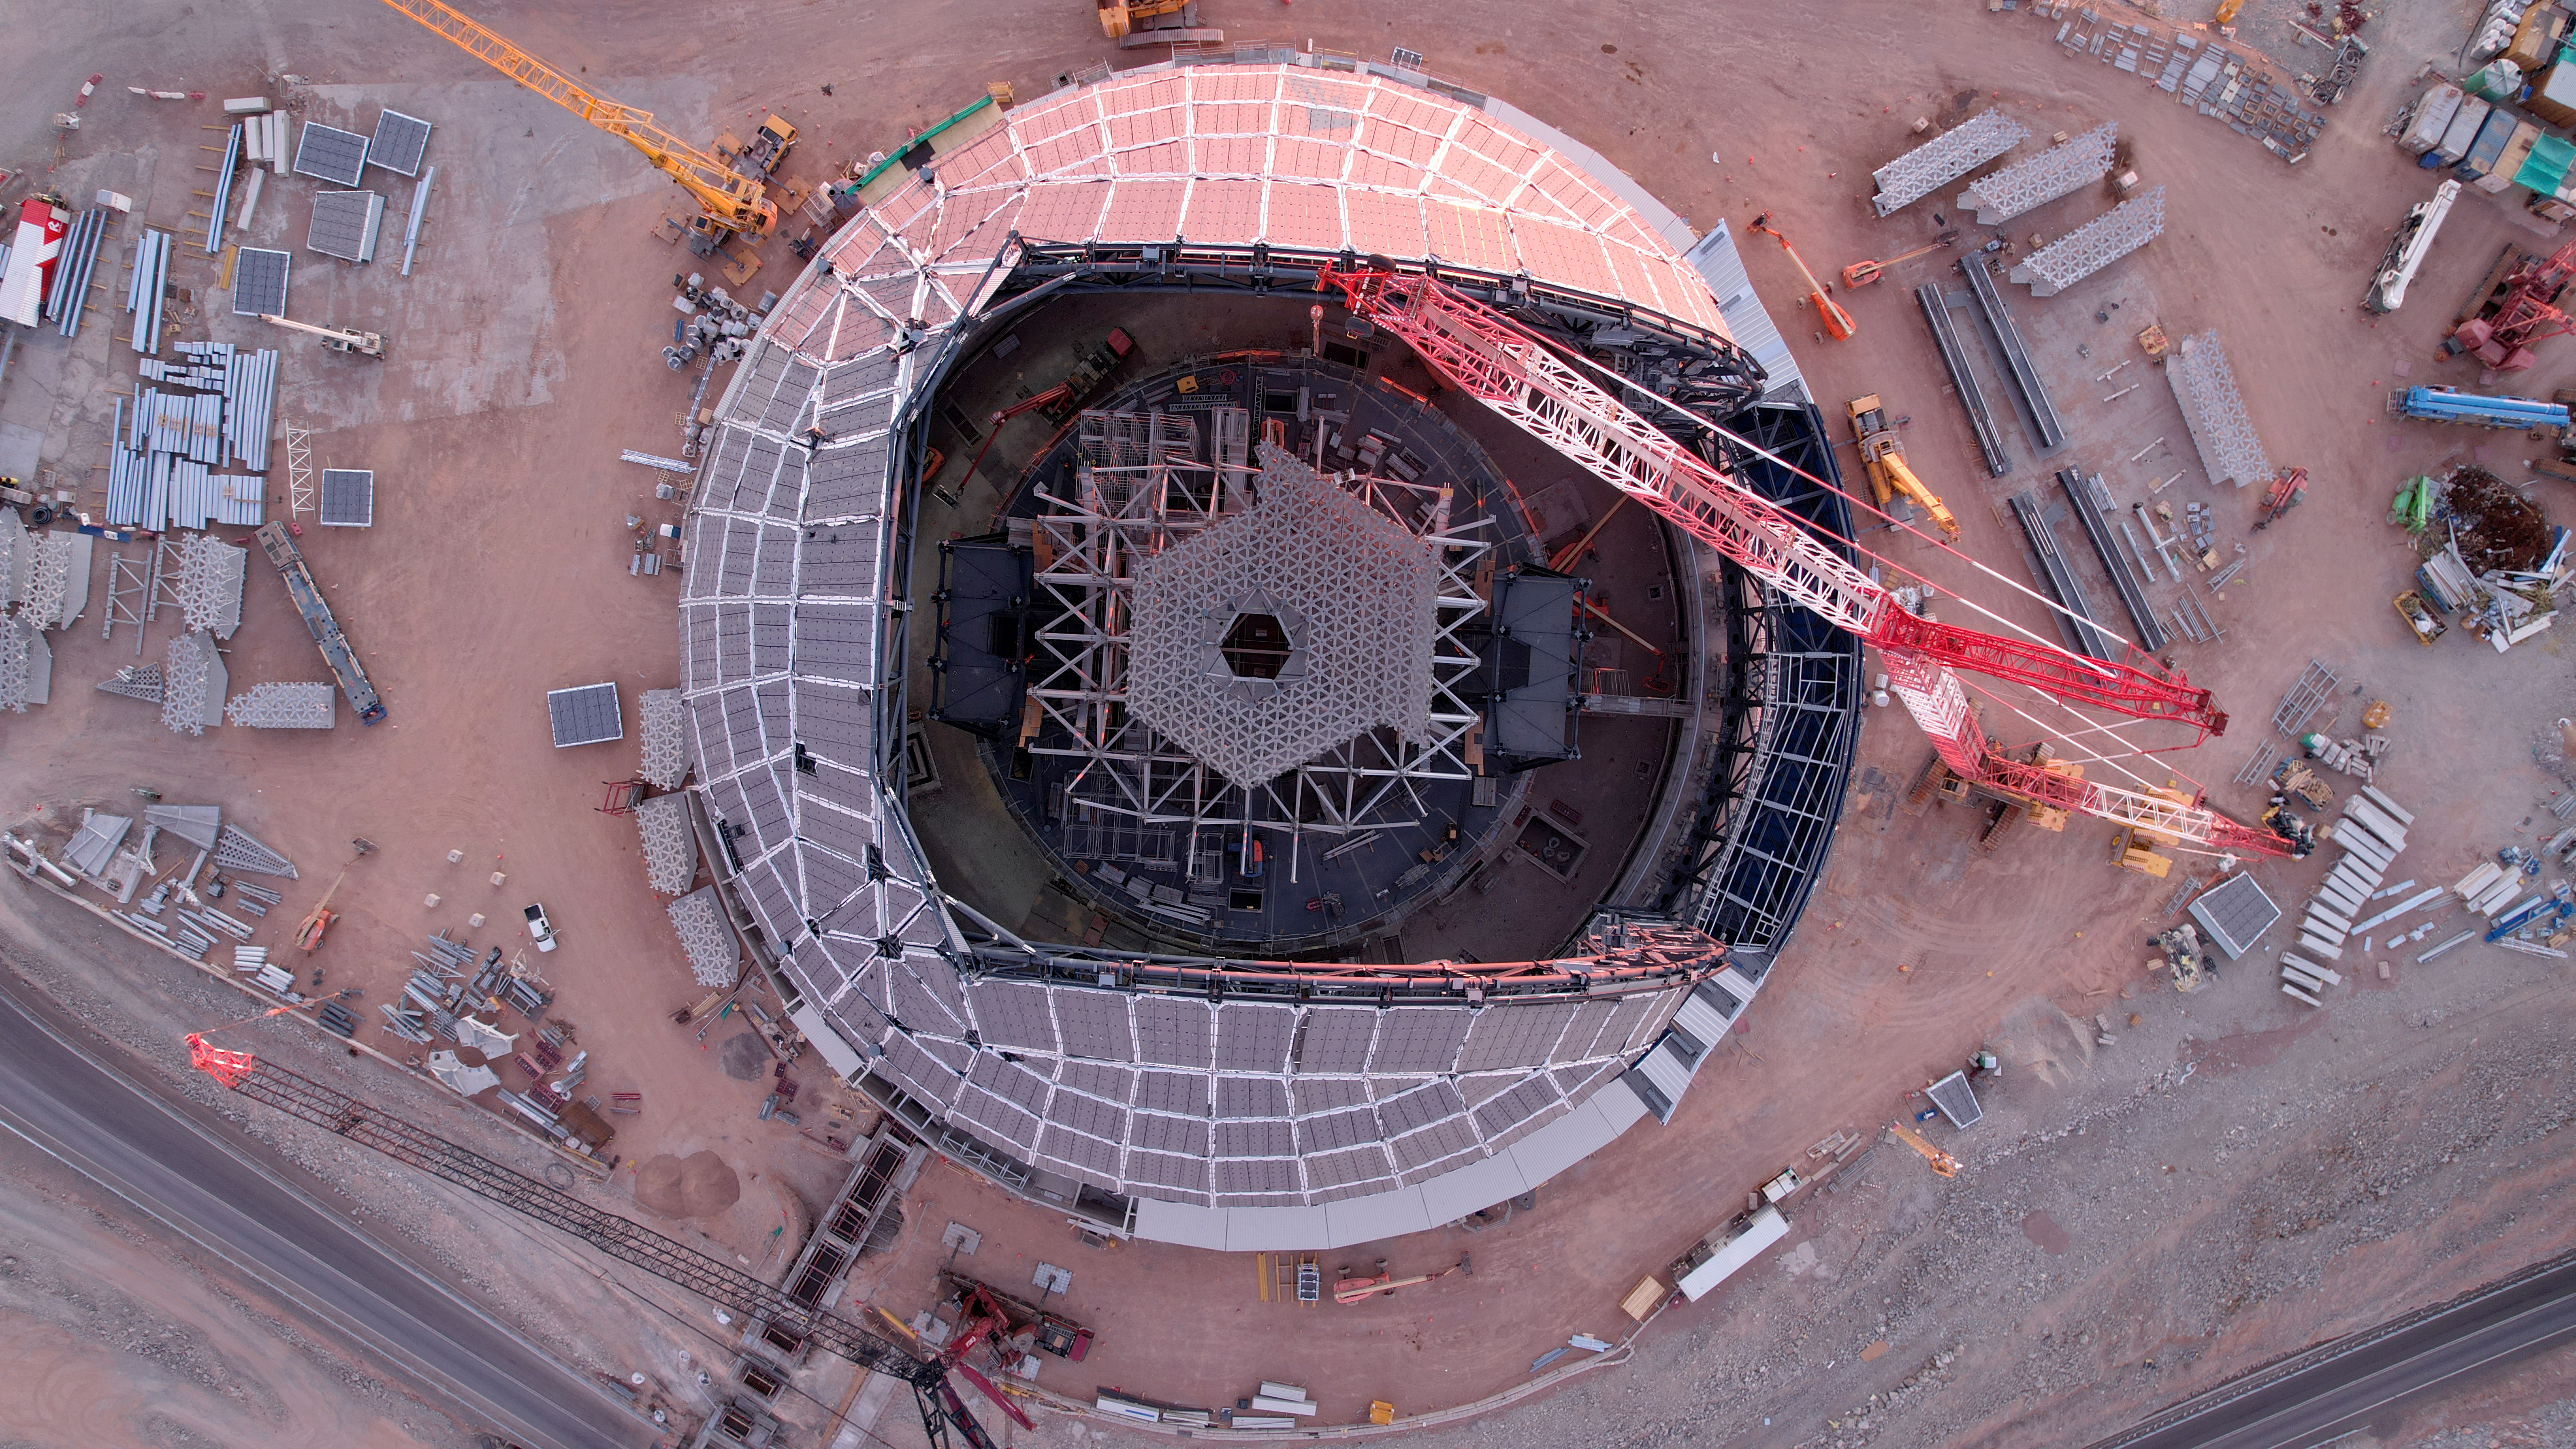

A peek inside the ELT dome

There is a reason ESO's Extremely Large Telescope (ELT) is called the world's biggest eye on the sky. This drone image from June 2024 shows progress in the construction of the ELT's enormous dome, located on Cerro Armazones in the Atacama Desert, Chile. The white lattice structure inside the dome, looking much like a pupil in this image, will eventually hold the ELT's primary mirror, M1.

Credit: ESO